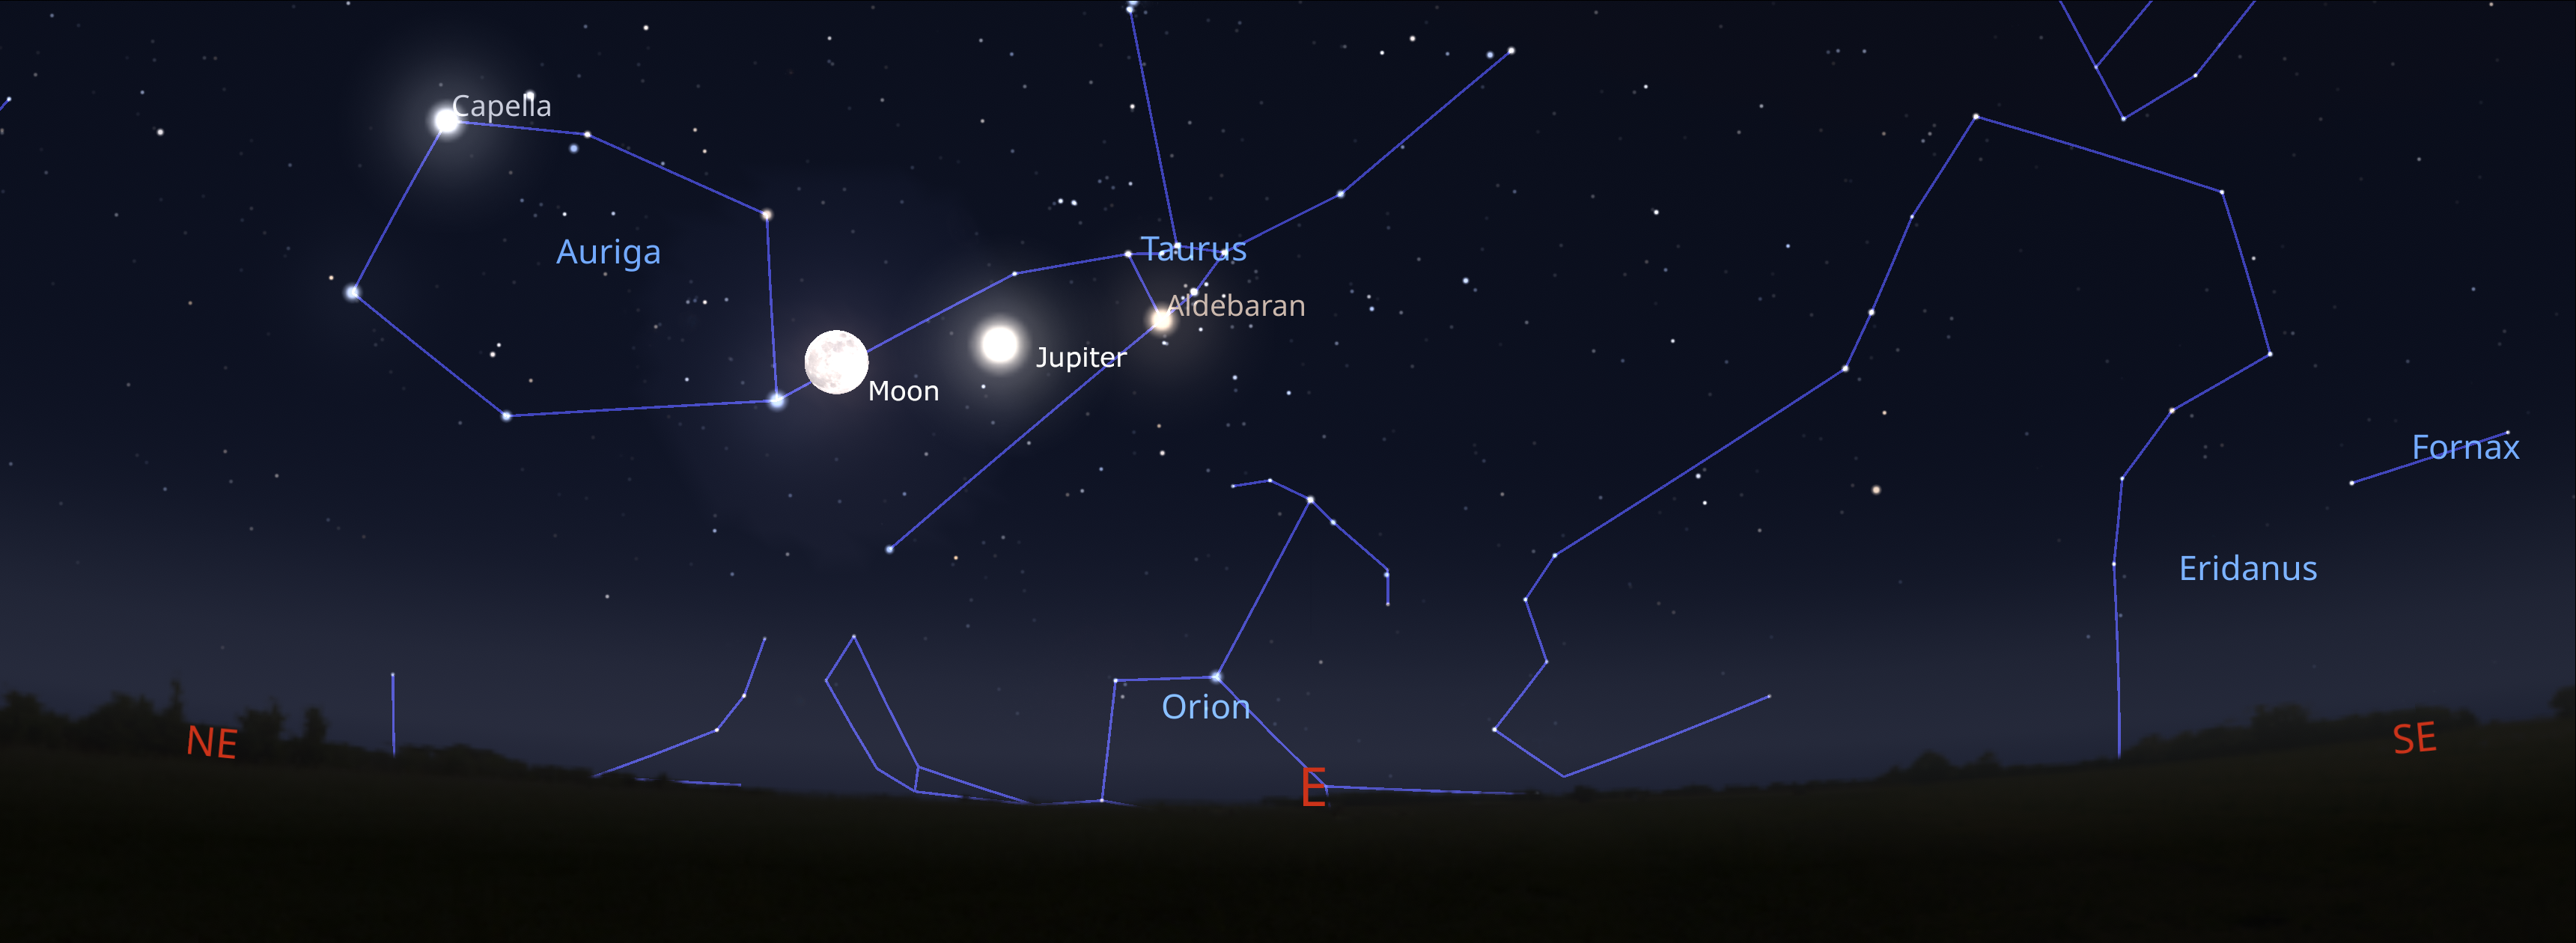

The night sky from Tucson on 14 December about an hour after sunset. Hilo will have a similar view, while La Serena viewers should look to the northeast.

Credit: NOIRLab/NSF/AURA/Stellarium